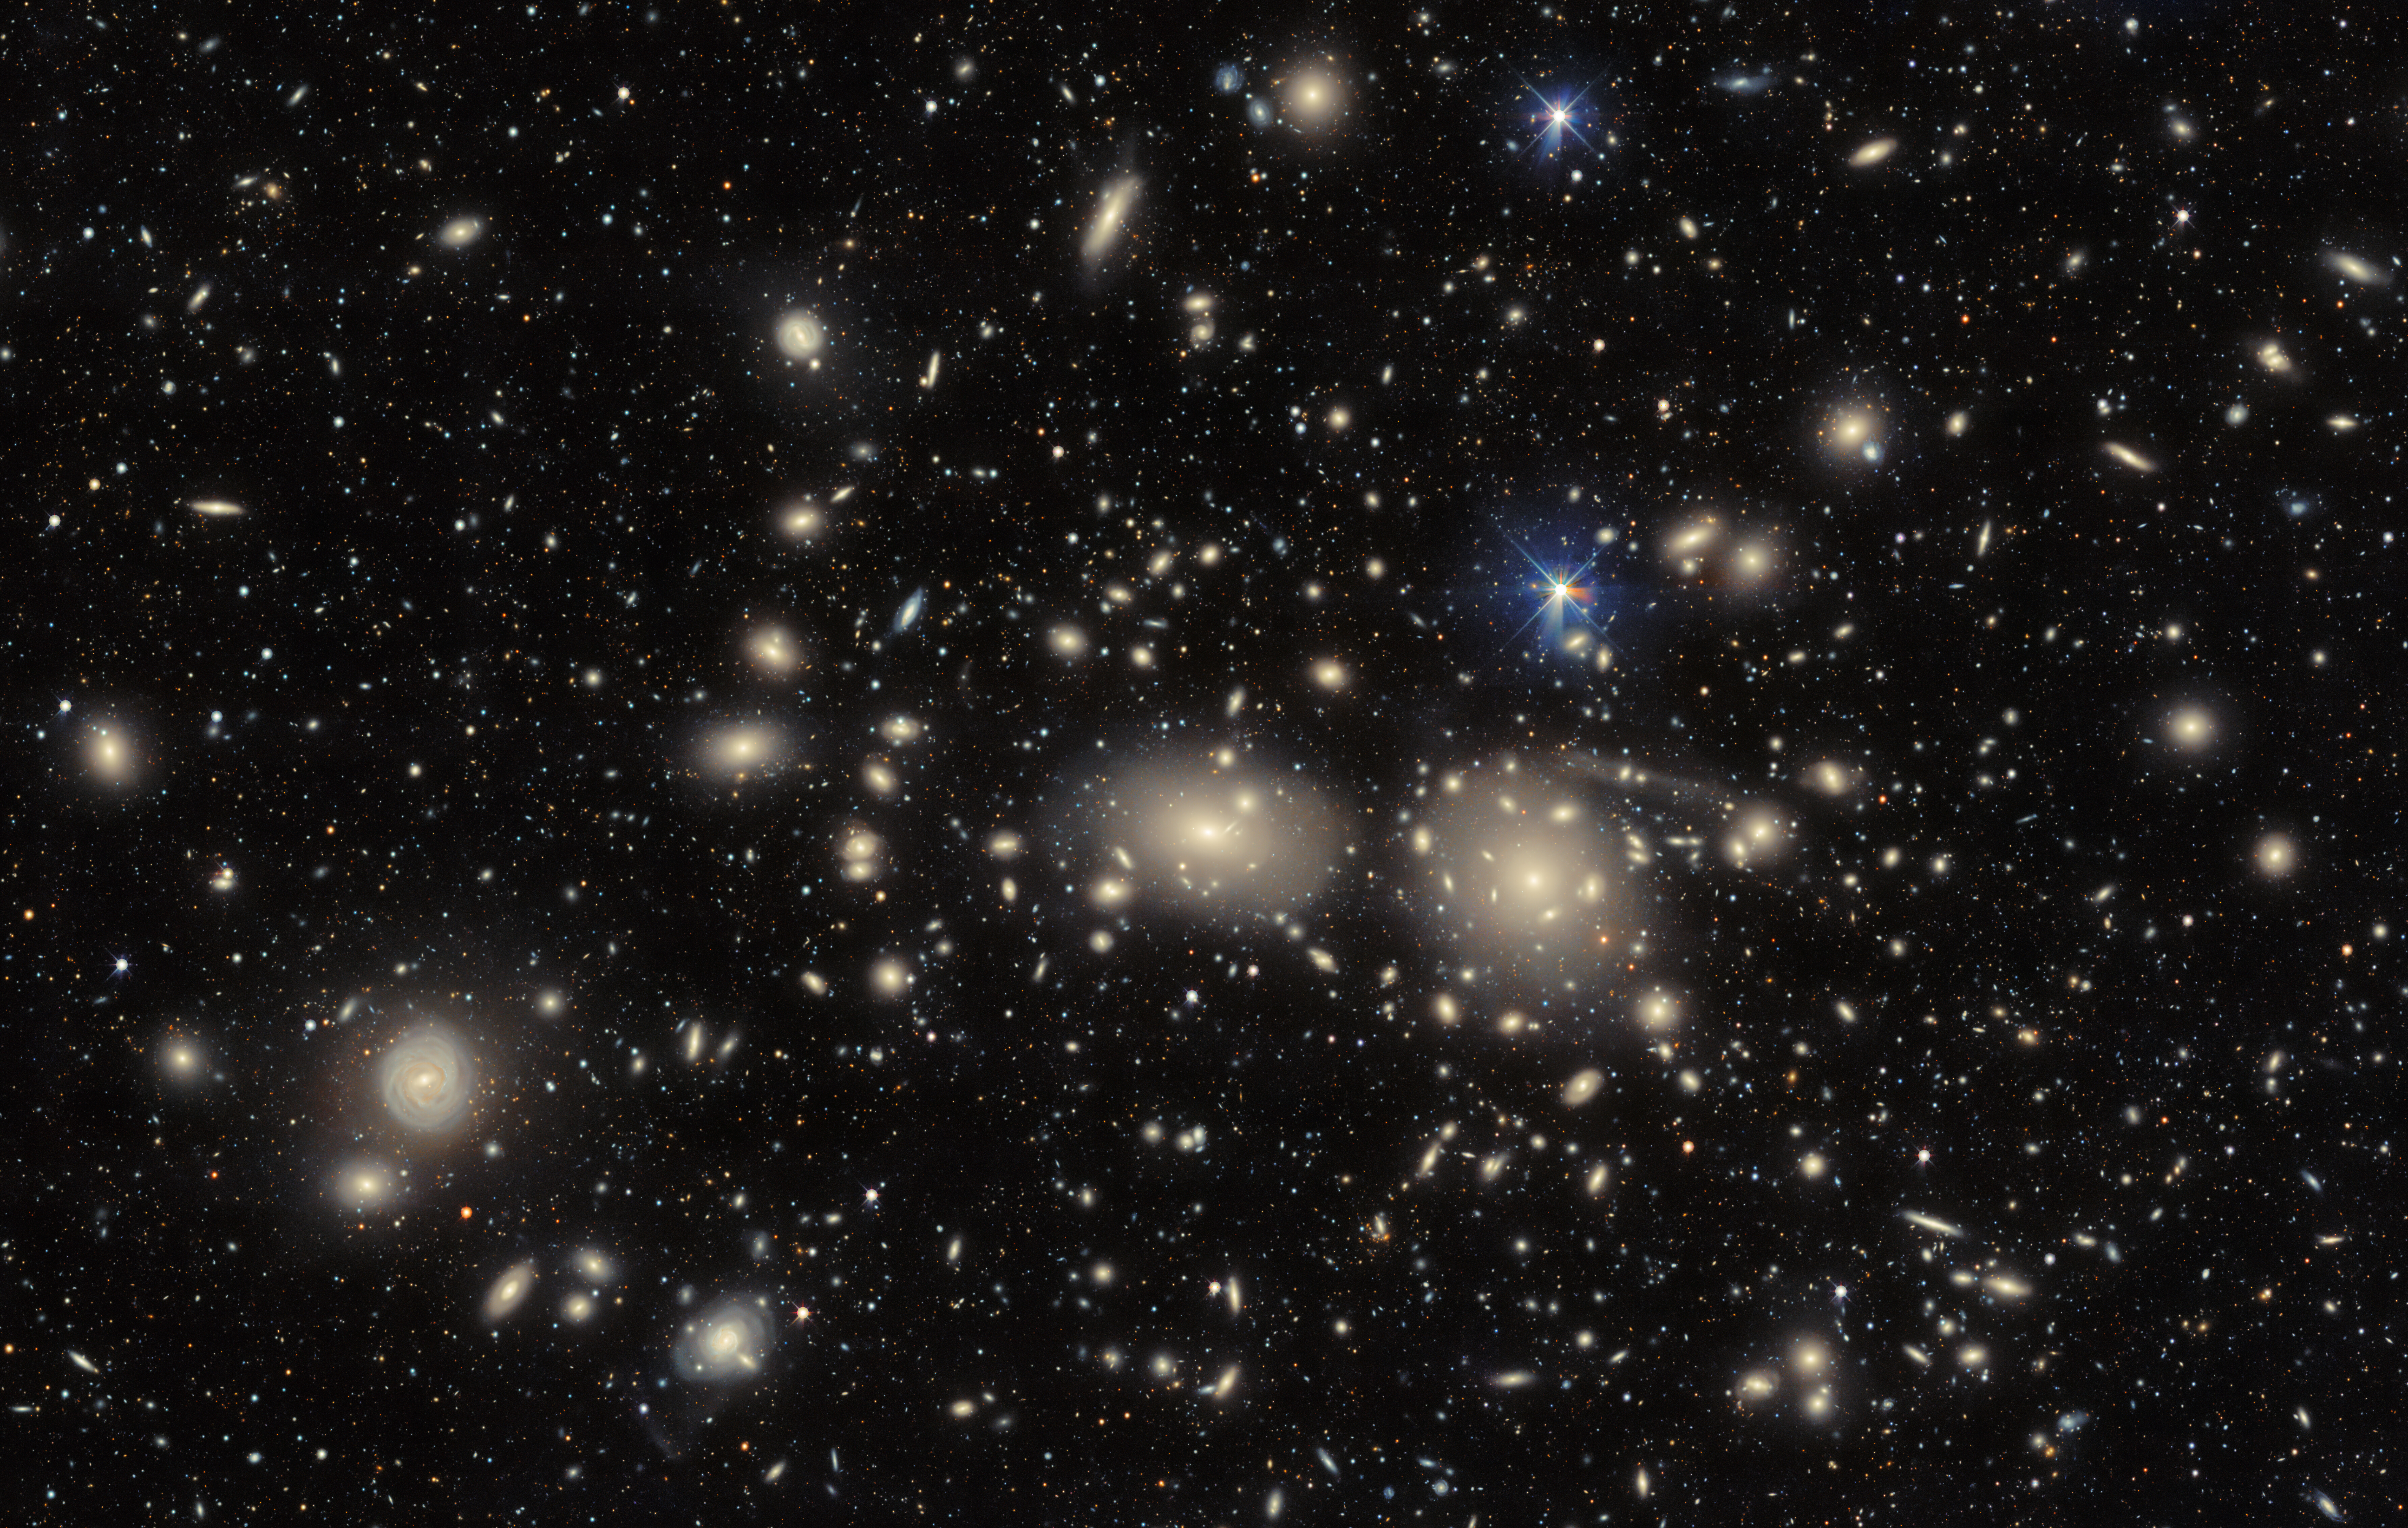

Coma Cluster

The Dark Energy Camera captures an image of the dazzling Coma Cluster, named after the hair of Queen Berenice II of Egypt. Not only significant in Greek mythology, this collection of galaxies was also fundamental to the discovery of the existence of dark matter. The theory emerged in 1937 when Swiss astronomer Fritz Zwicky noticed that the Coma Cluster galaxies behaved as if they were under the influence of vast amounts of unobservable ‘dark’ matter.

Explore the thousands of cluster and background galaxies with this zoomable image.

Credit: CTIO/NOIRLab/DOE/NSF/AURAImage Processing: D. de Martin & M. Zamani (NSF NOIRLab)